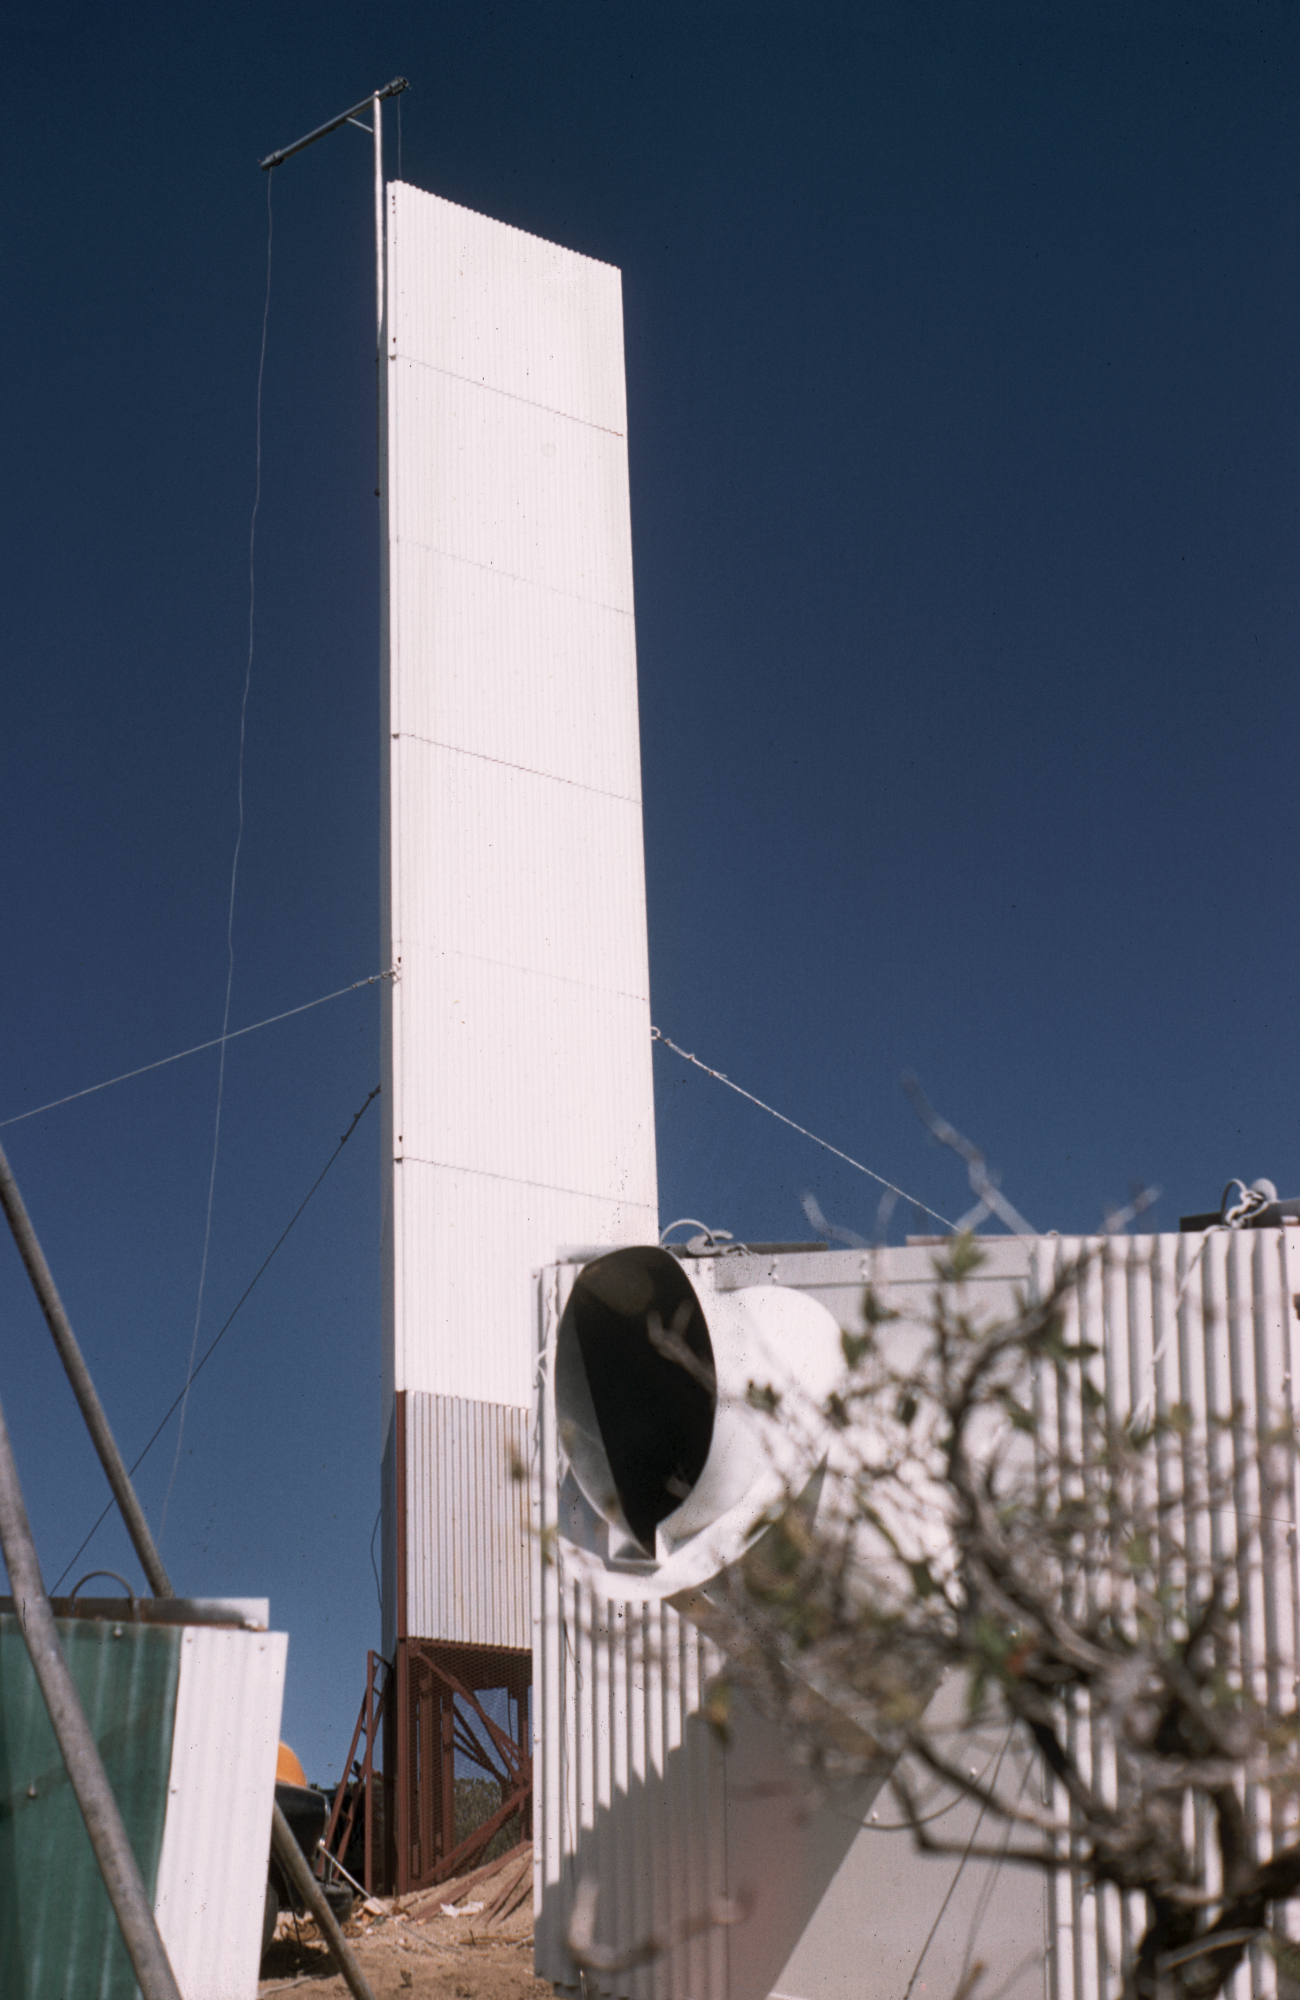

Site survey seeing tower

The seeing tower used during the site survey, being assembled on Kitt Peak in the mid 1950s. From the private collection of Dr Helmut Abt.

Credit: Helmut Abt/NOIRLab/NSF/AURA/